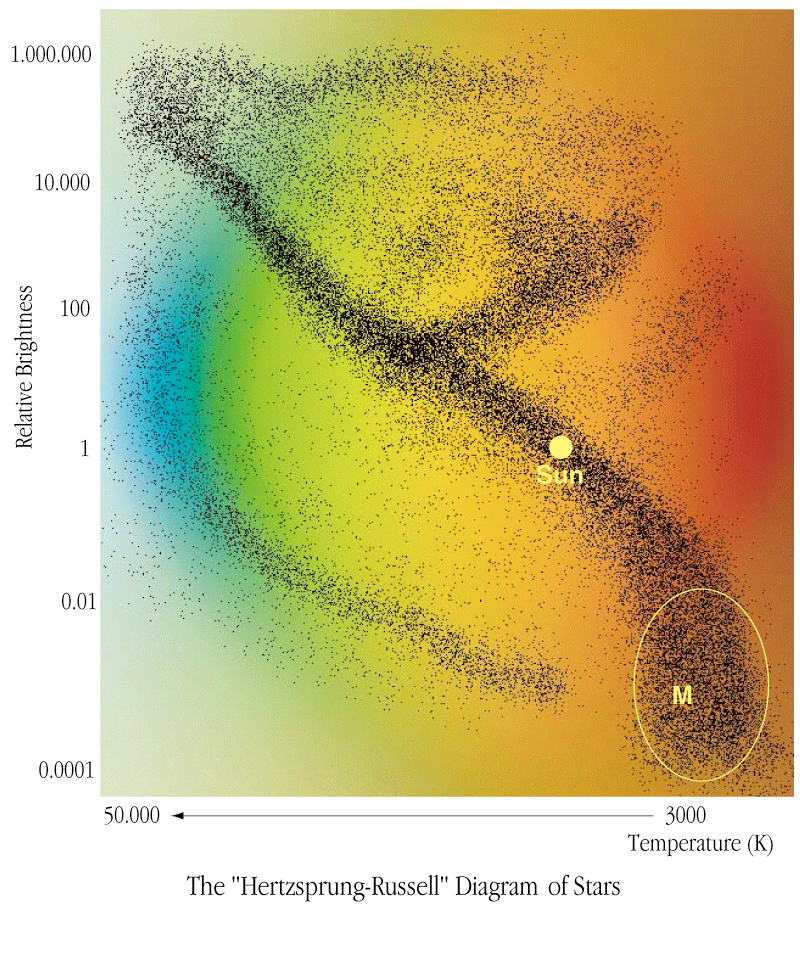

Proxima Centauri - barely a real star

This is a colourful rendering of the basic Hertzsprung-Russell diagram for stars. Very-low-mass stars (also known as "M dwarfs") are faint and cool and are located to the lower right of the diagonal line (the "main sequence") on which most stars lie and which corresponds to where (and when) stars burn hydrogen into helium. The present location of the Sun is also indicated.

Credit: ESO